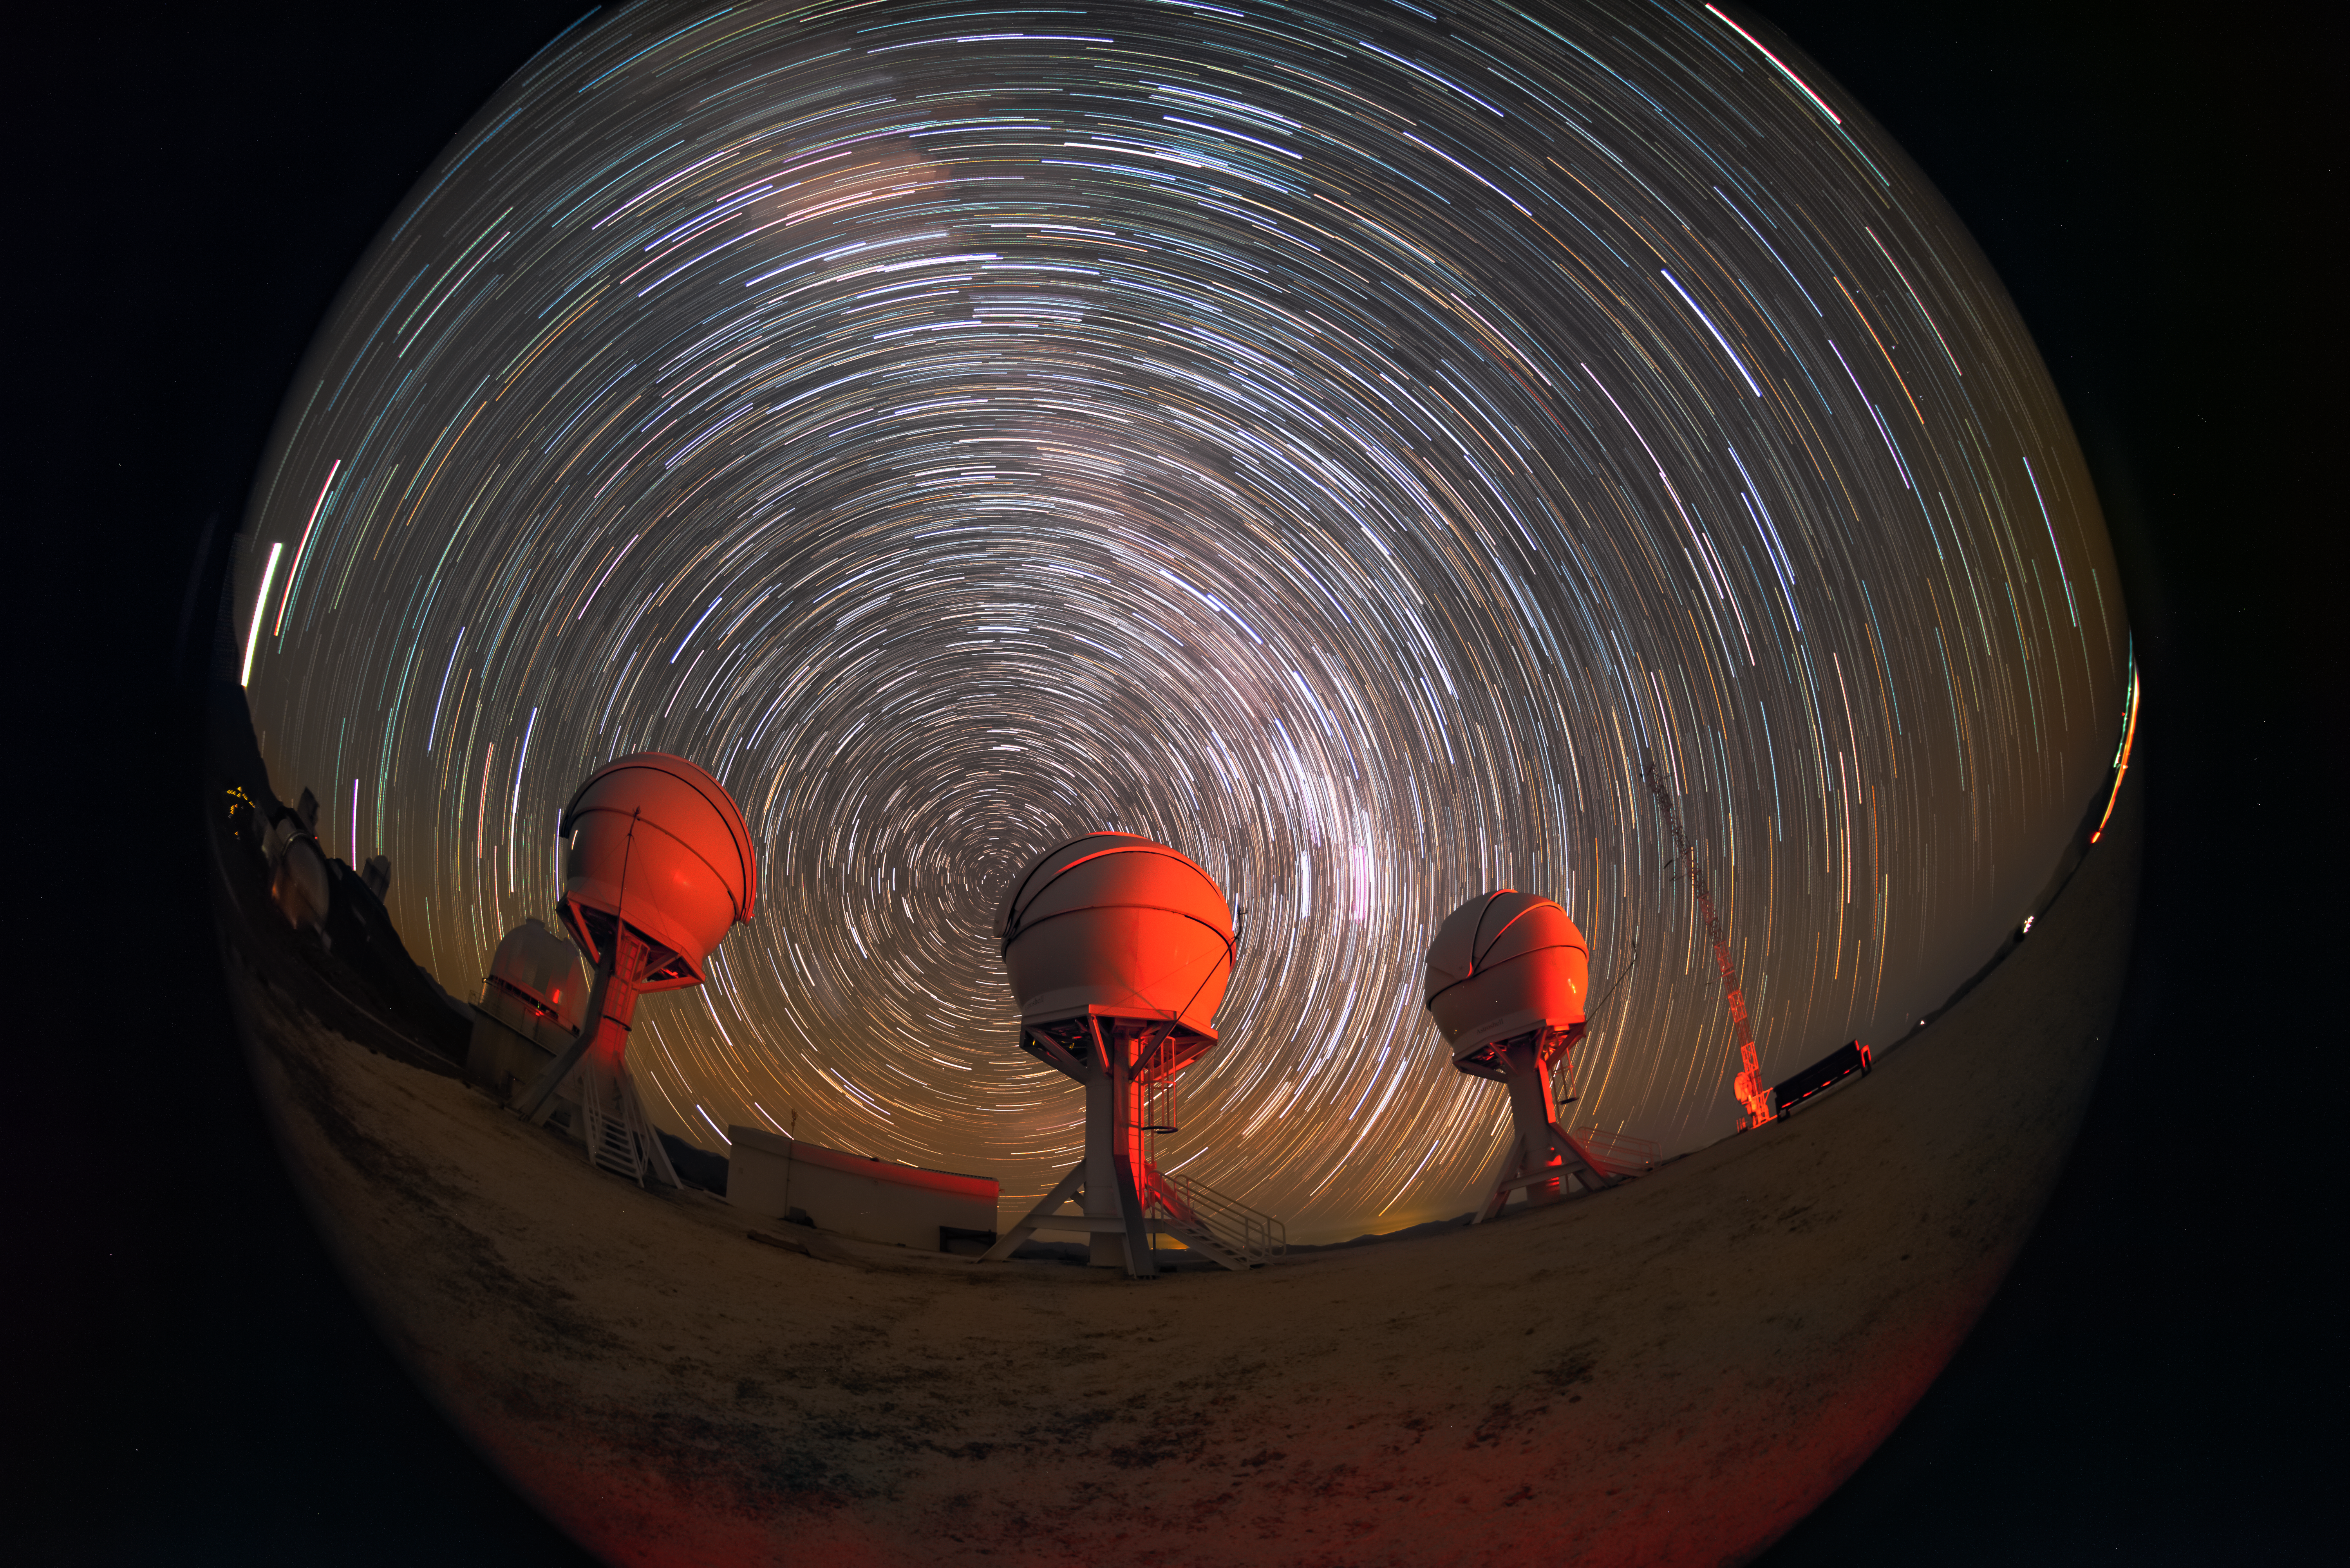

Telescopes inside a washing machine?

This Picture of the Week shows a long exposure image of the BlackGEM telescopes, located at ESO’s La Silla Observatory in Chile. The whitish star trails in the sky are an effect due to the Earth’s rotation on its axis around the southern celestial pole, which gives the impression of the stars’ movement over the course of several hours. To the right hand side of the central telescope the Milky Way is visible, seen here as a particularly bright region, densely packed with streaks of starlight. As these streaks move in circles across the night sky, the viewer gets a sense of tumbling around inside a giant washing machine, as they peer out at the scene through the fisheye lens.

BlackGEM, which recently started operating, is an array of three 0.65-metre optical telescopes, which can point at different regions of the sky, searching for some of the most dramatic events in the Universe like merging neutron stars and black holes. As these events unfold they send out ripples in spacetime, known as gravitational waves, which can be picked up by observatories like LIGO and Virgo. BlackGEM can then pinpoint the light sources from the afterglow of these events, allowing for more detailed follow-up observations of these cataclysmic collisions.

Credit: Zdeněk Bardon/ESO